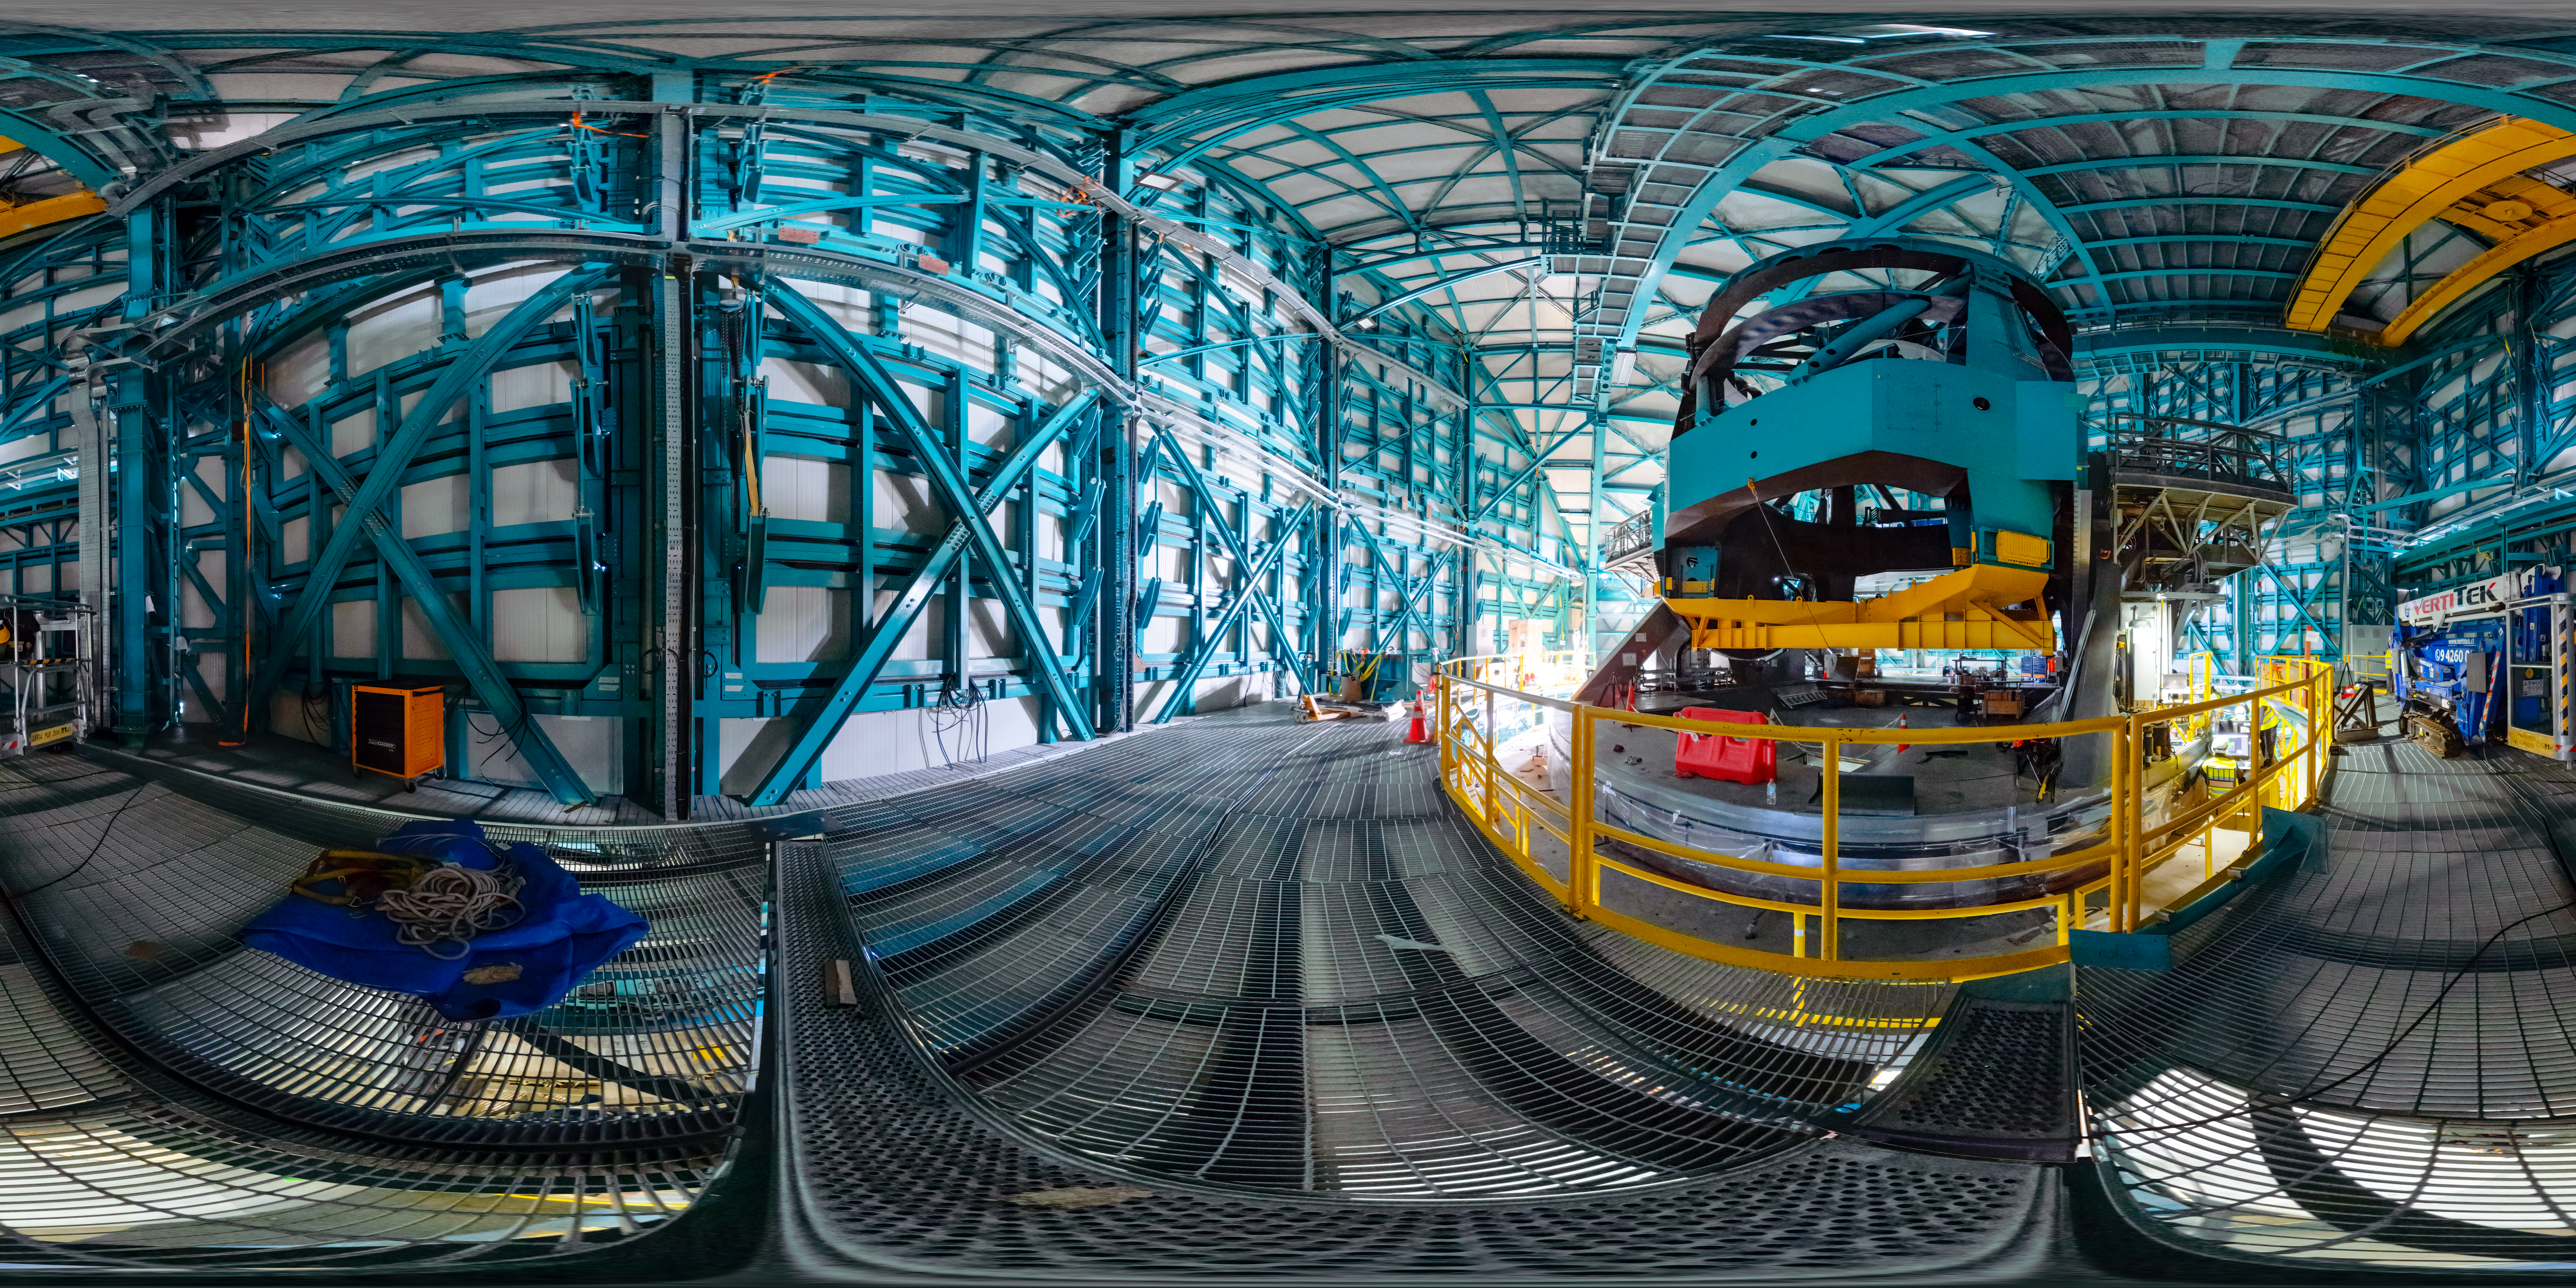

Rubin Observatory's 8.4-meter telescope

The Rubin Telescope Mount Assembly (TMA).

A fulldome version of this image can be viewed here.

Credit: RubinObs/NOIRLab/SLAC/NSF/DOE/AURA/T. Slovinský